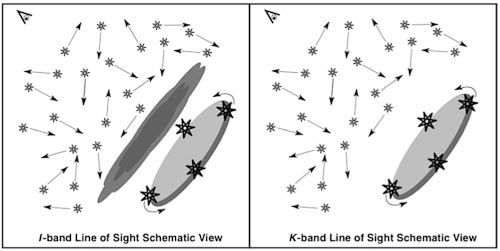

Different perspectives on the centers of galaxies

Astronomers have different perspectives on the centers of galaxies at optical (left) and near-infrared (right) wavelengths. Dust prevents optical measurement of the rotating disk of stars that is located at the galaxy's center. Although the dust is still present, it does not obscure near-infrared views.

Credit: International Gemini Observatory/NOIRLab/NSF/AURA